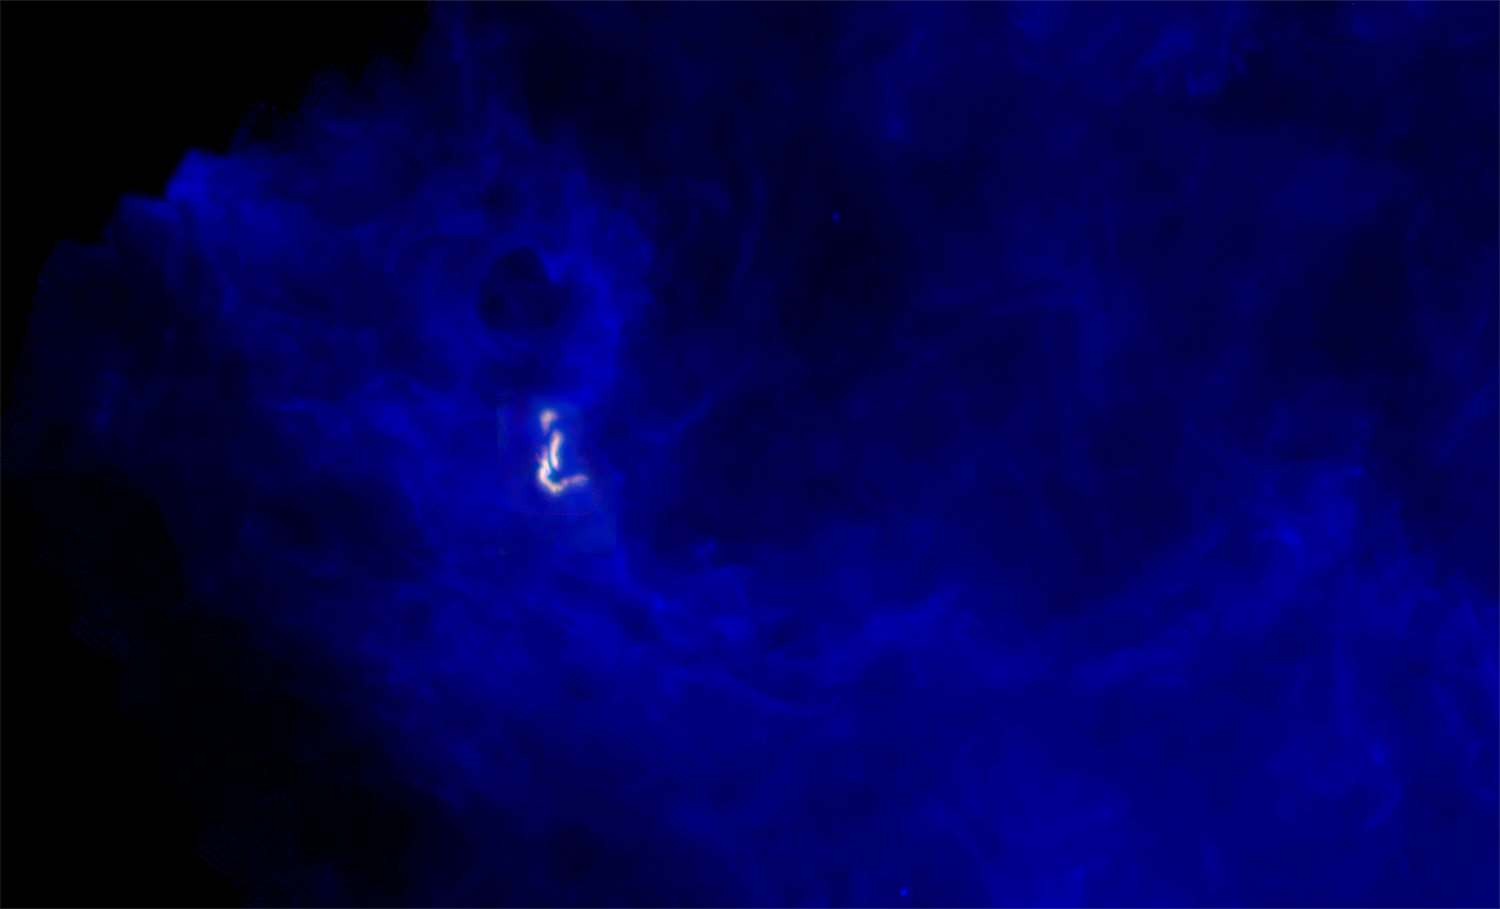

Stars Forming Together in Barnard 5

The B5 complex (red and green; radio images taken with the VLA and GBT) seen within its neighborhood, embedded in dust (blue) as seen with ESA's Herschel Space Observatory, in infrared light.

Credit: B. Saxton (NRAO/AUI/NSF); ESA